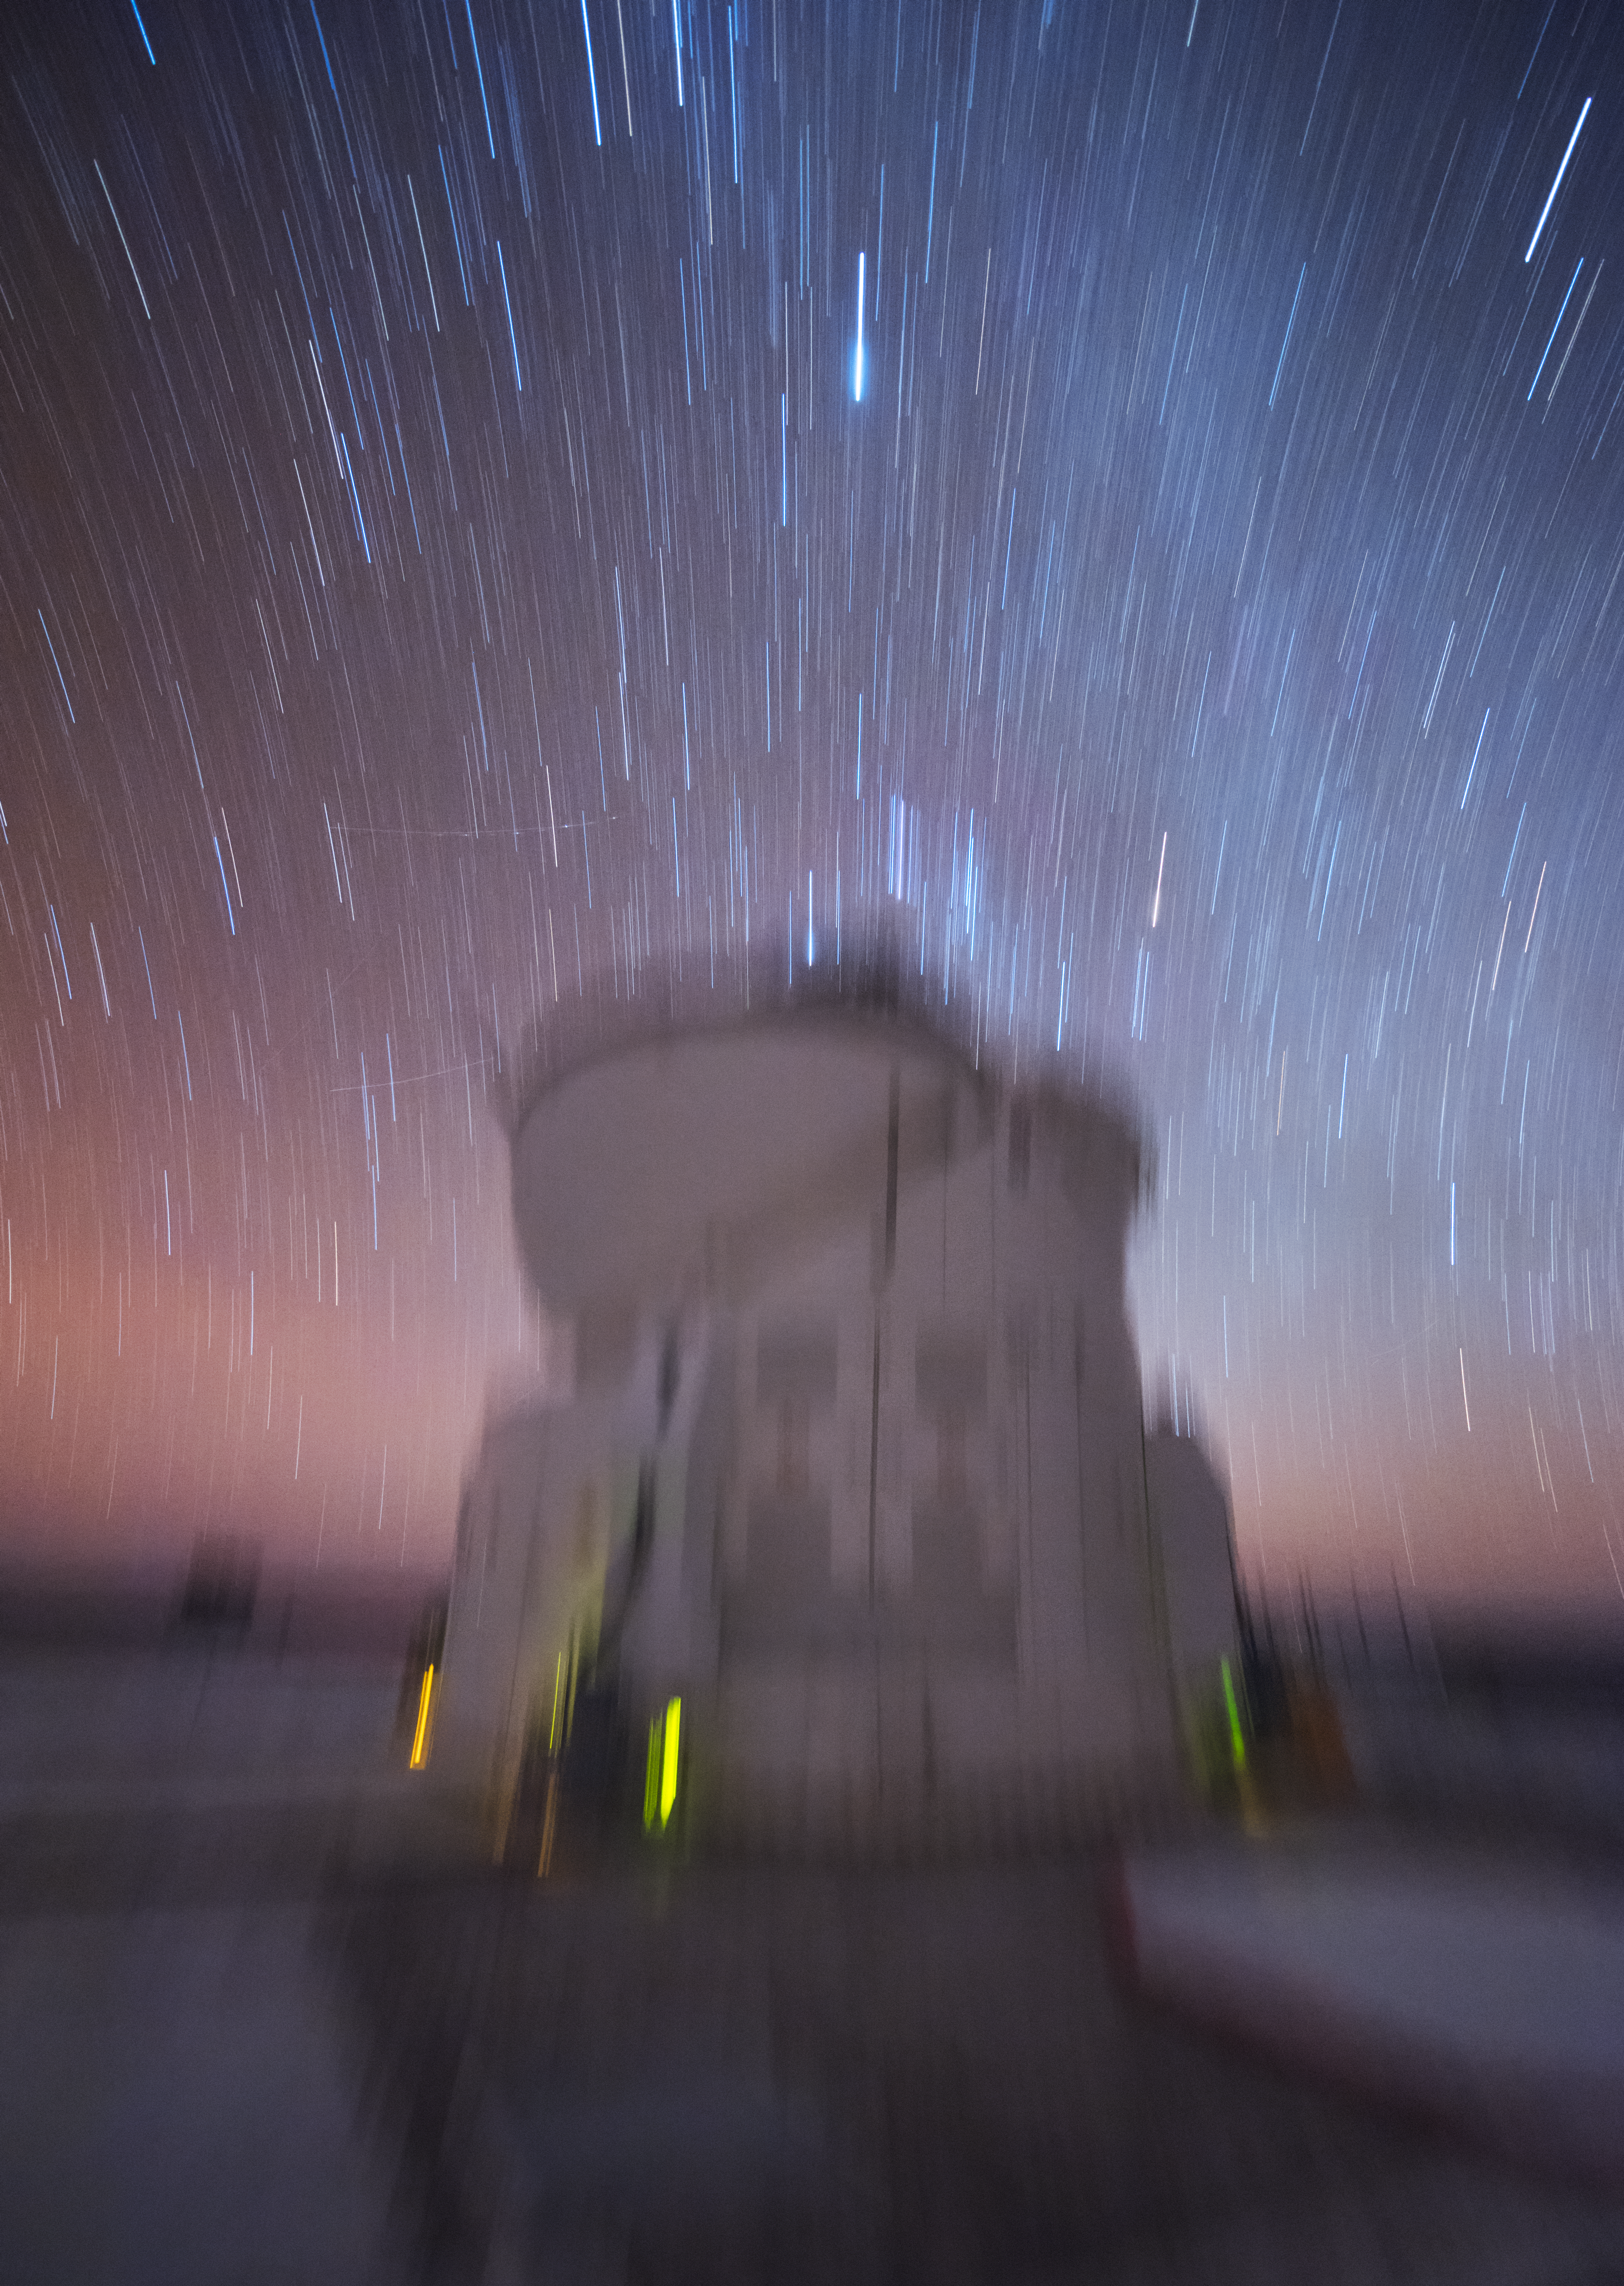

Auxiliary in motion

The 1.8-m Auxiliary Telescopes (ATs) at ESO's Very Large Telescope in Chile are smaller than their companions, the Unit Telescopes (UTs). One is pictured here against the backdrop of the starry Chilean night sky, given the clever appearance of motion by the photographer's choice of a blurring effect.

Credit: ESO/Y. Beletsky